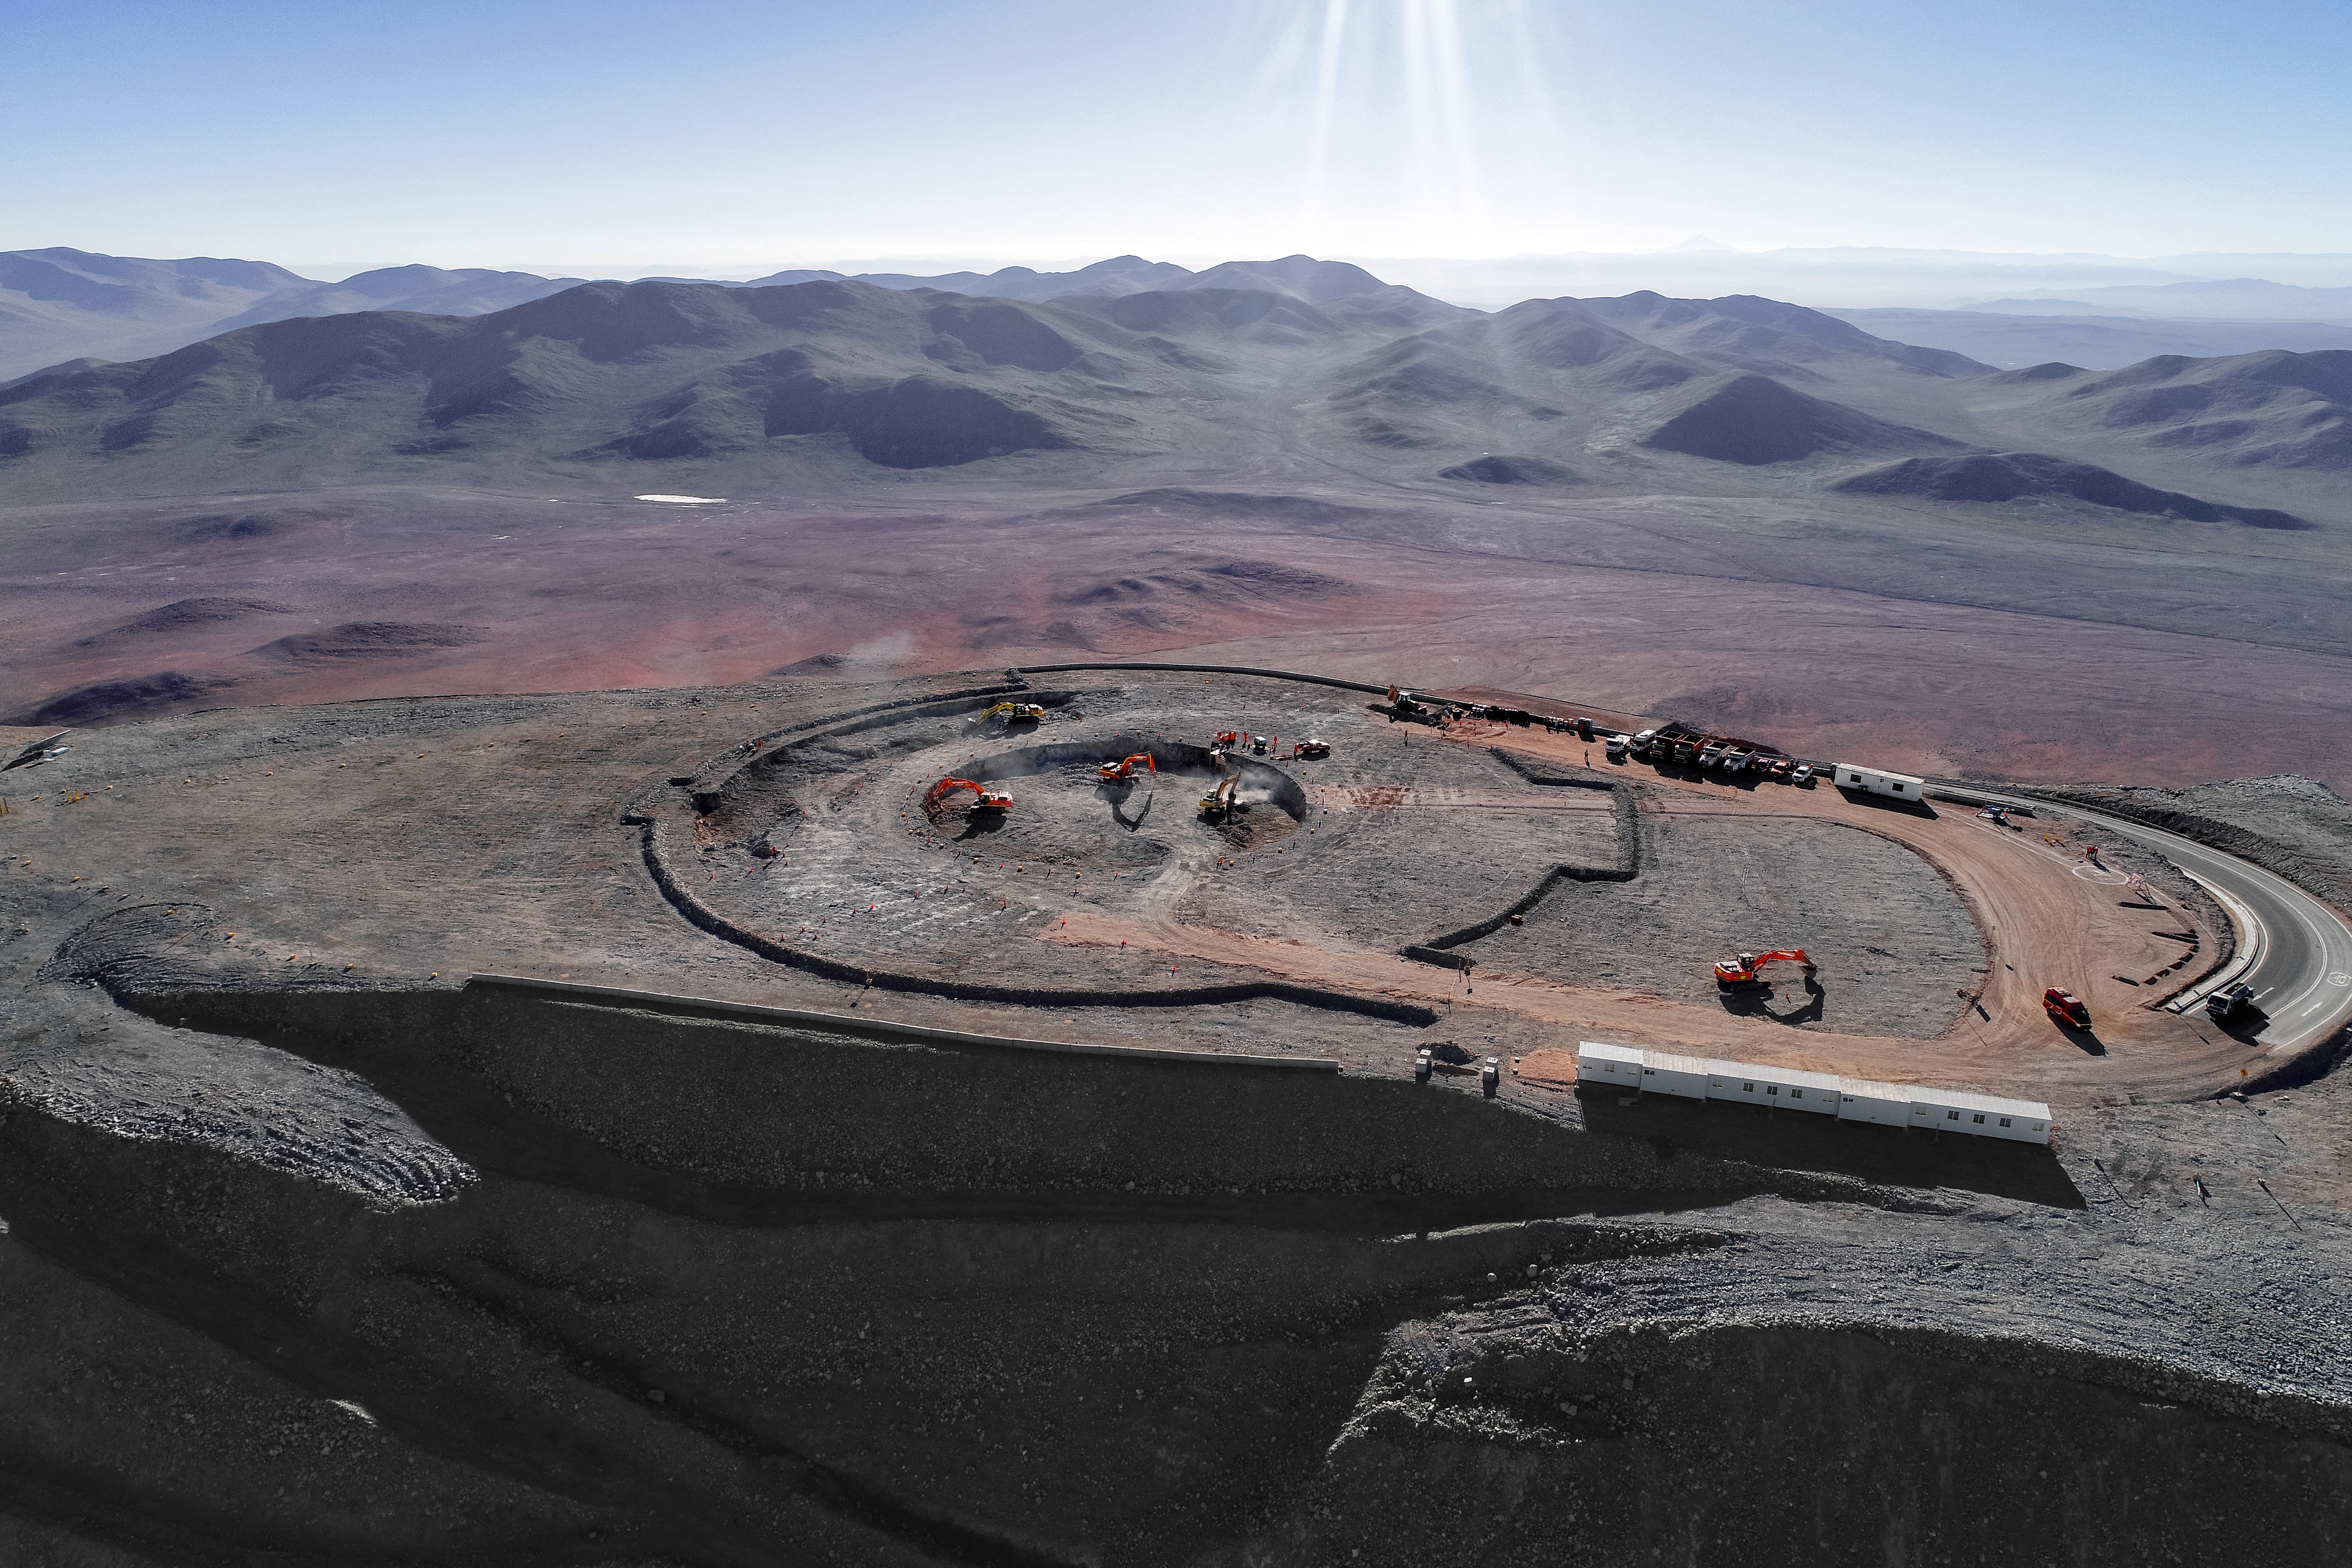

Busy in the big beyond

Construction site of the Extremely Large Telescope.

Credit: ESO/G. Hüdepohl